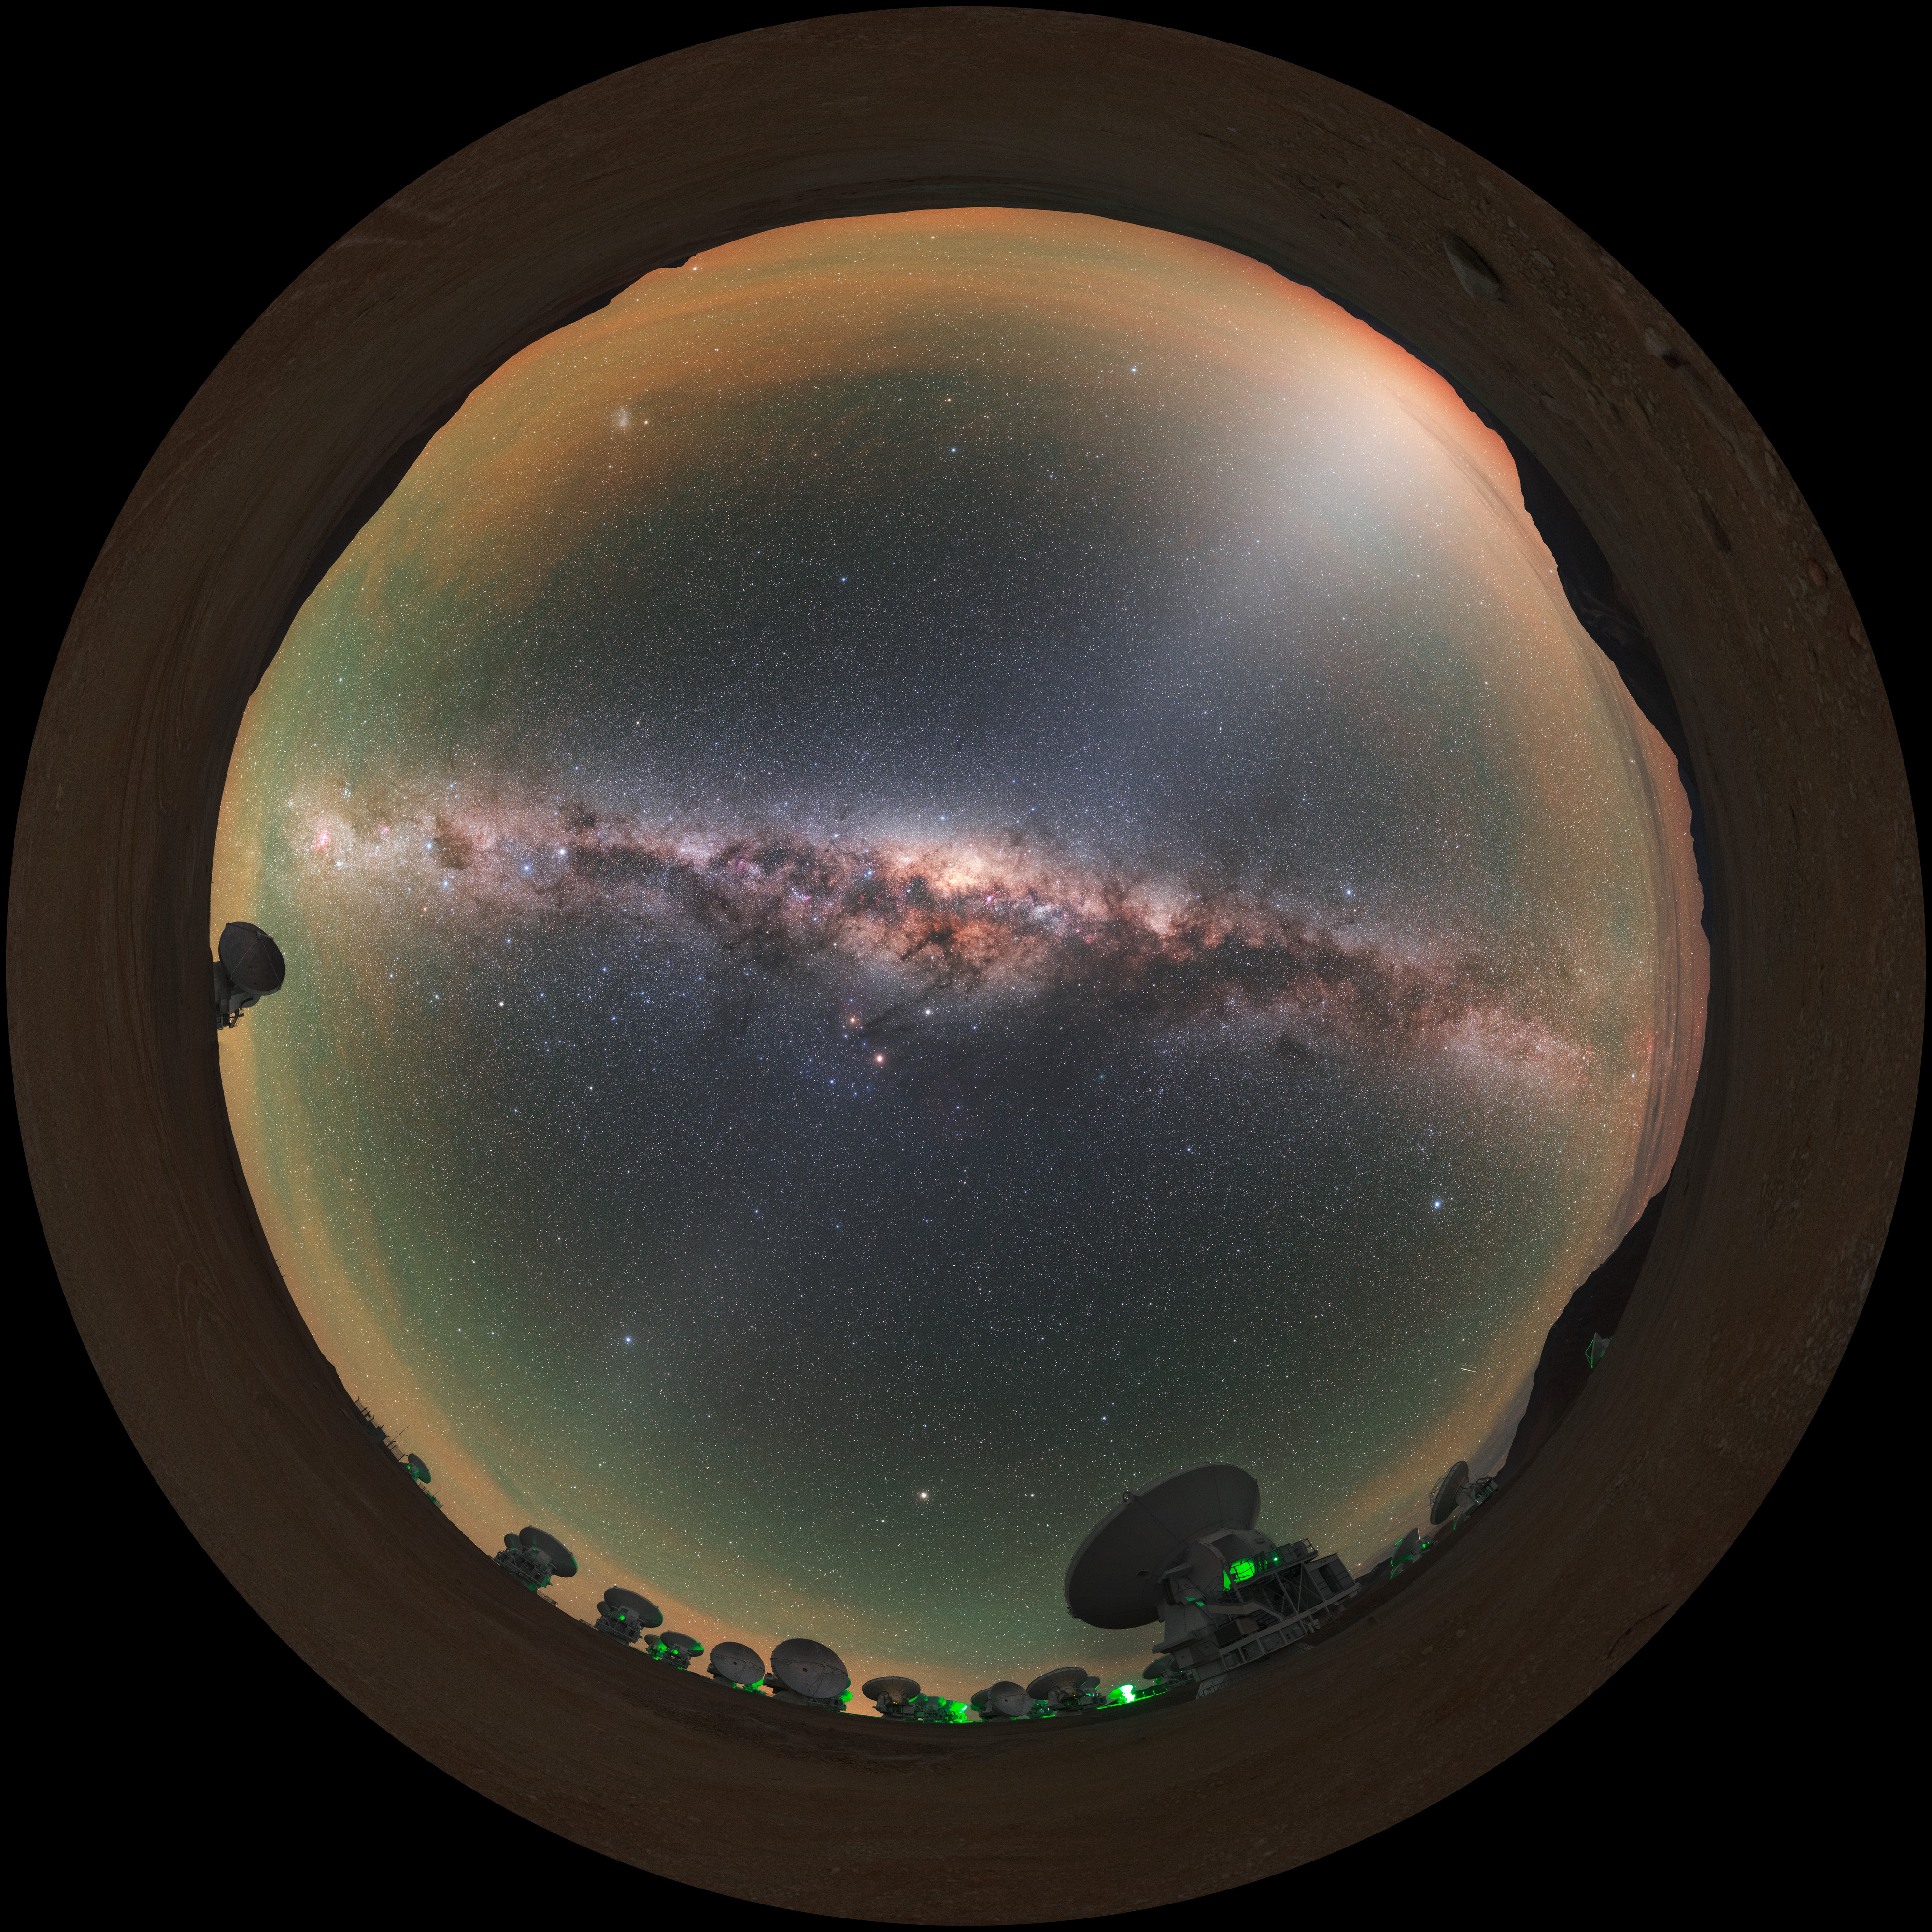

A view of the Zodiac

ALMA does not look like a typical telescope. Some of the 66 antennae working together at Alma are visible around the edge of this distinctive fish-eye view, with the Zodiac constellations splashed across the sky.

Credit: ESO/P. Horálek